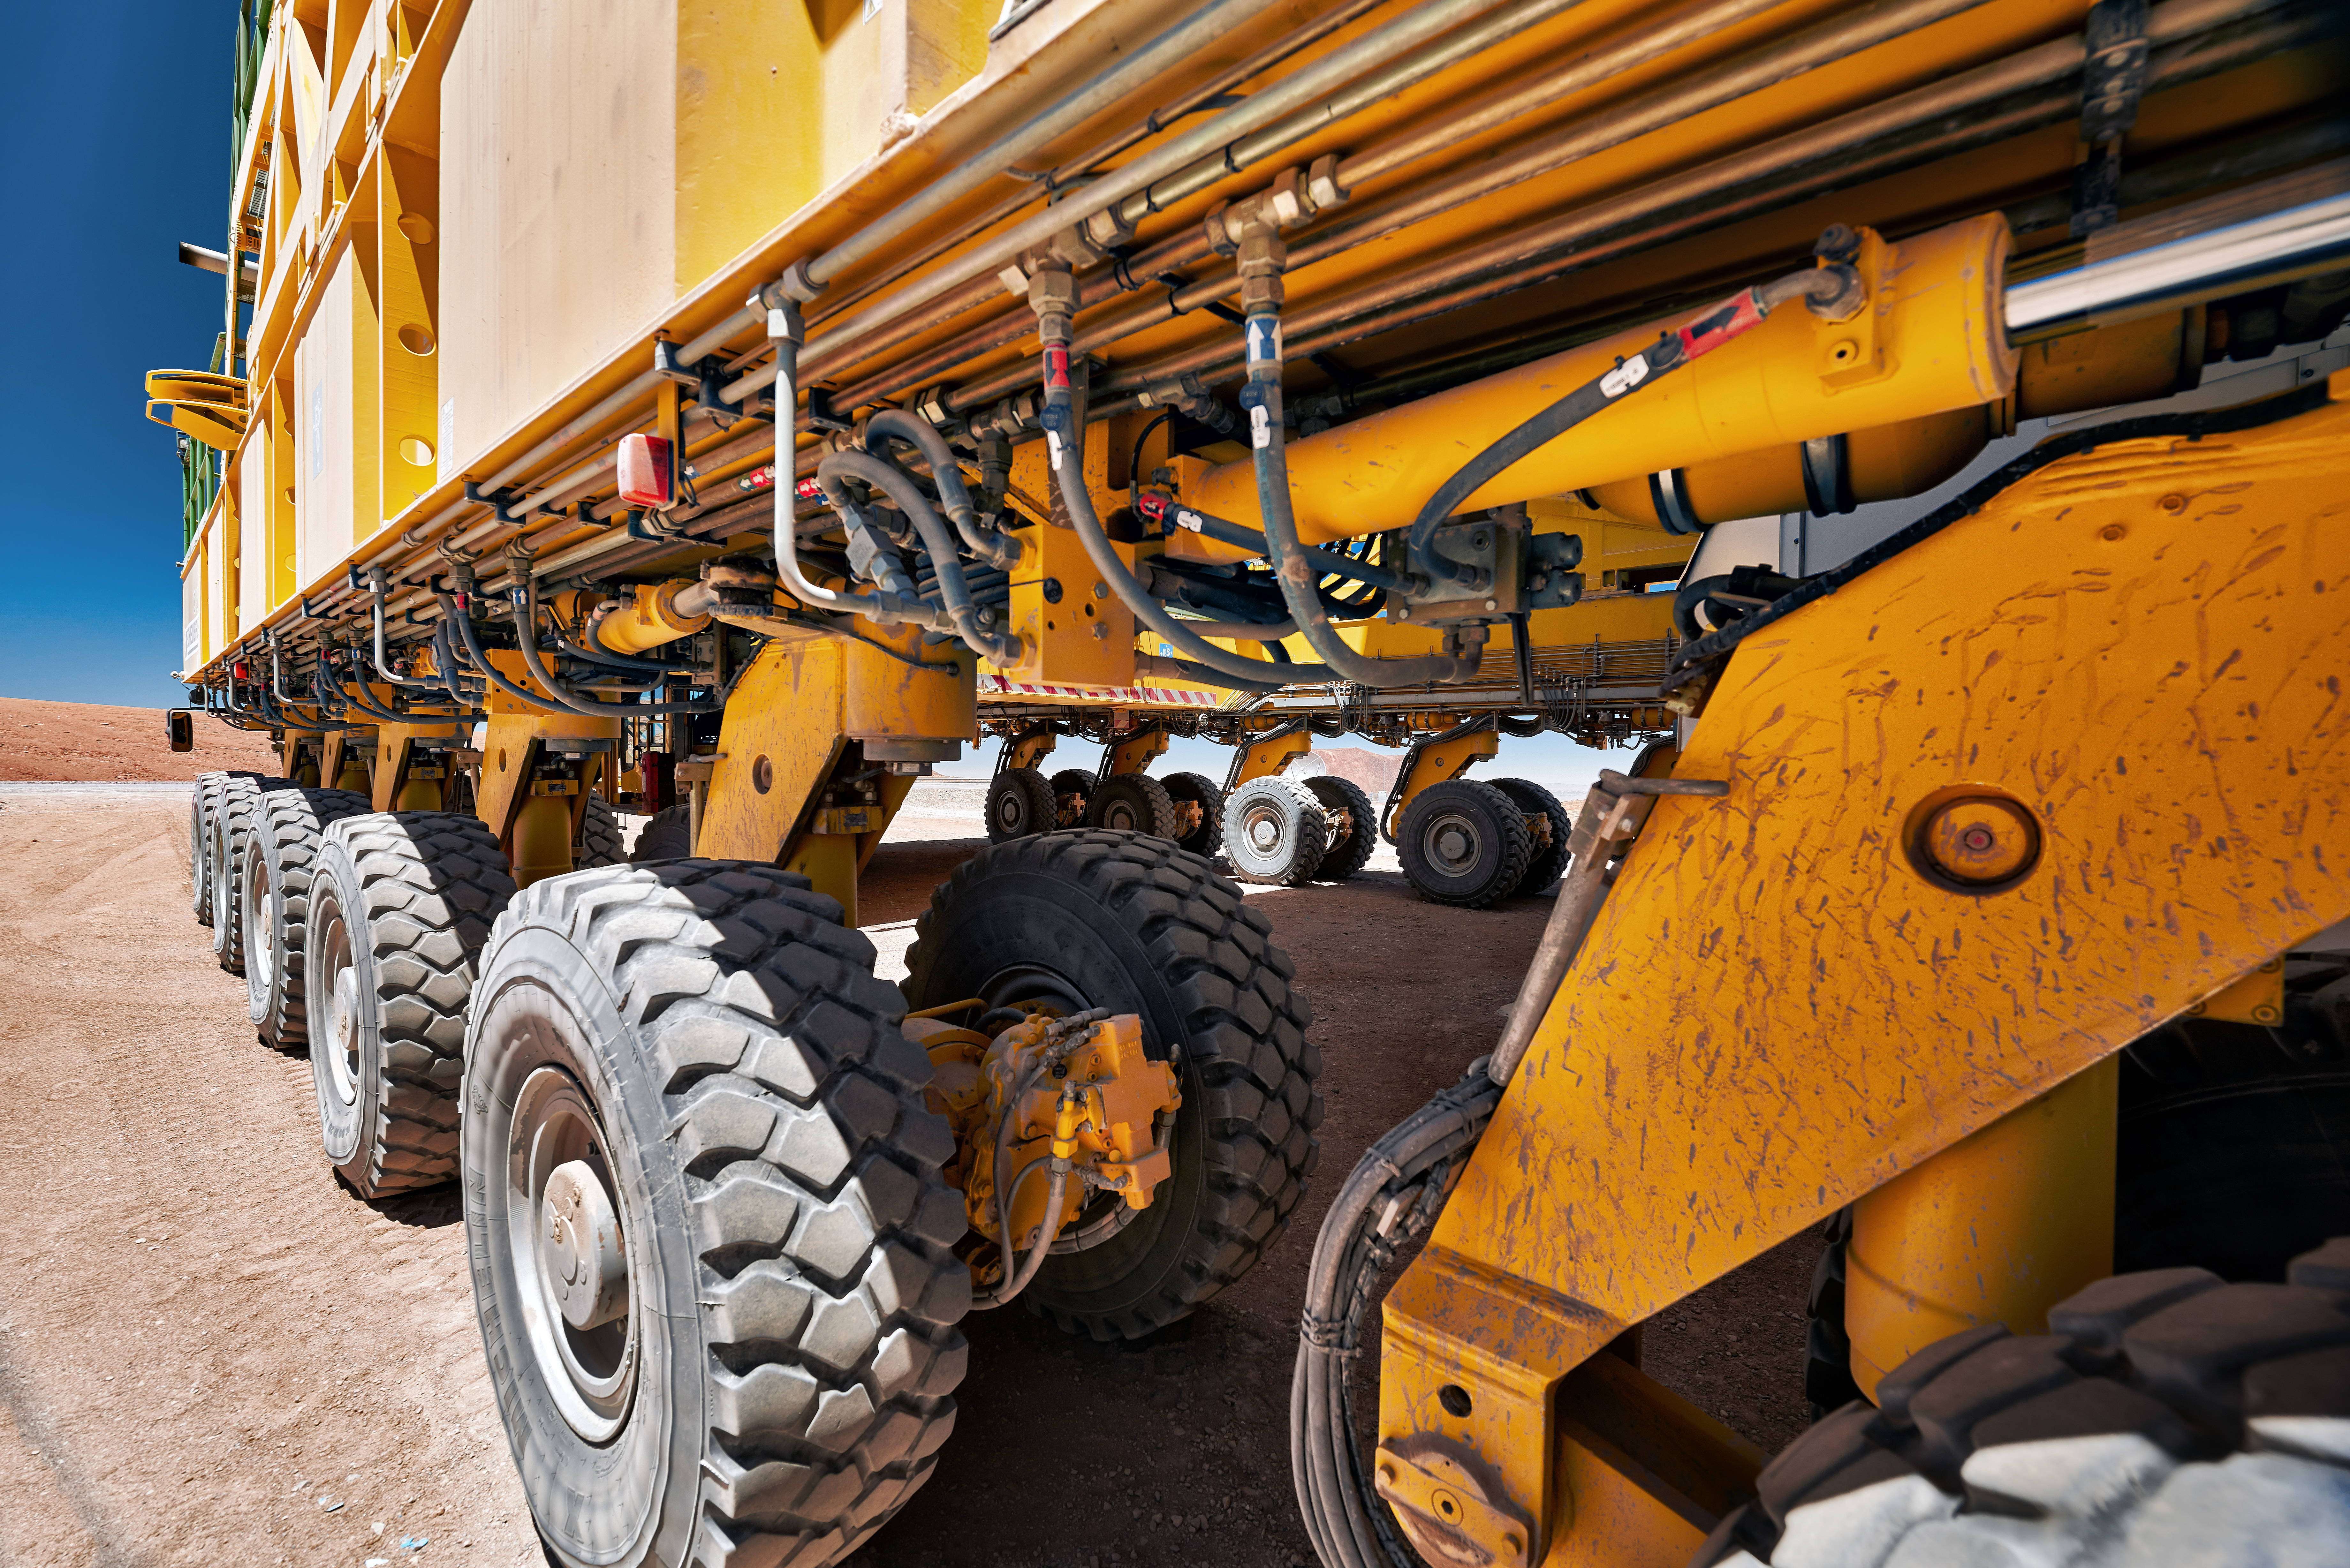

ALMA's mechanical beasts of burden

A close up of one of the ALMA transporters. These 130-tonne mechanical beasts of burden heave their formidable frames along on a set of 28 wheels, at a top speed of 20 km/h. They are used to reposition ALMA antennas across the Chajnator plateau, and, despite their monstrous size, they do it with millimeter precision.

Credit: Enrico Sacchetti/ESO